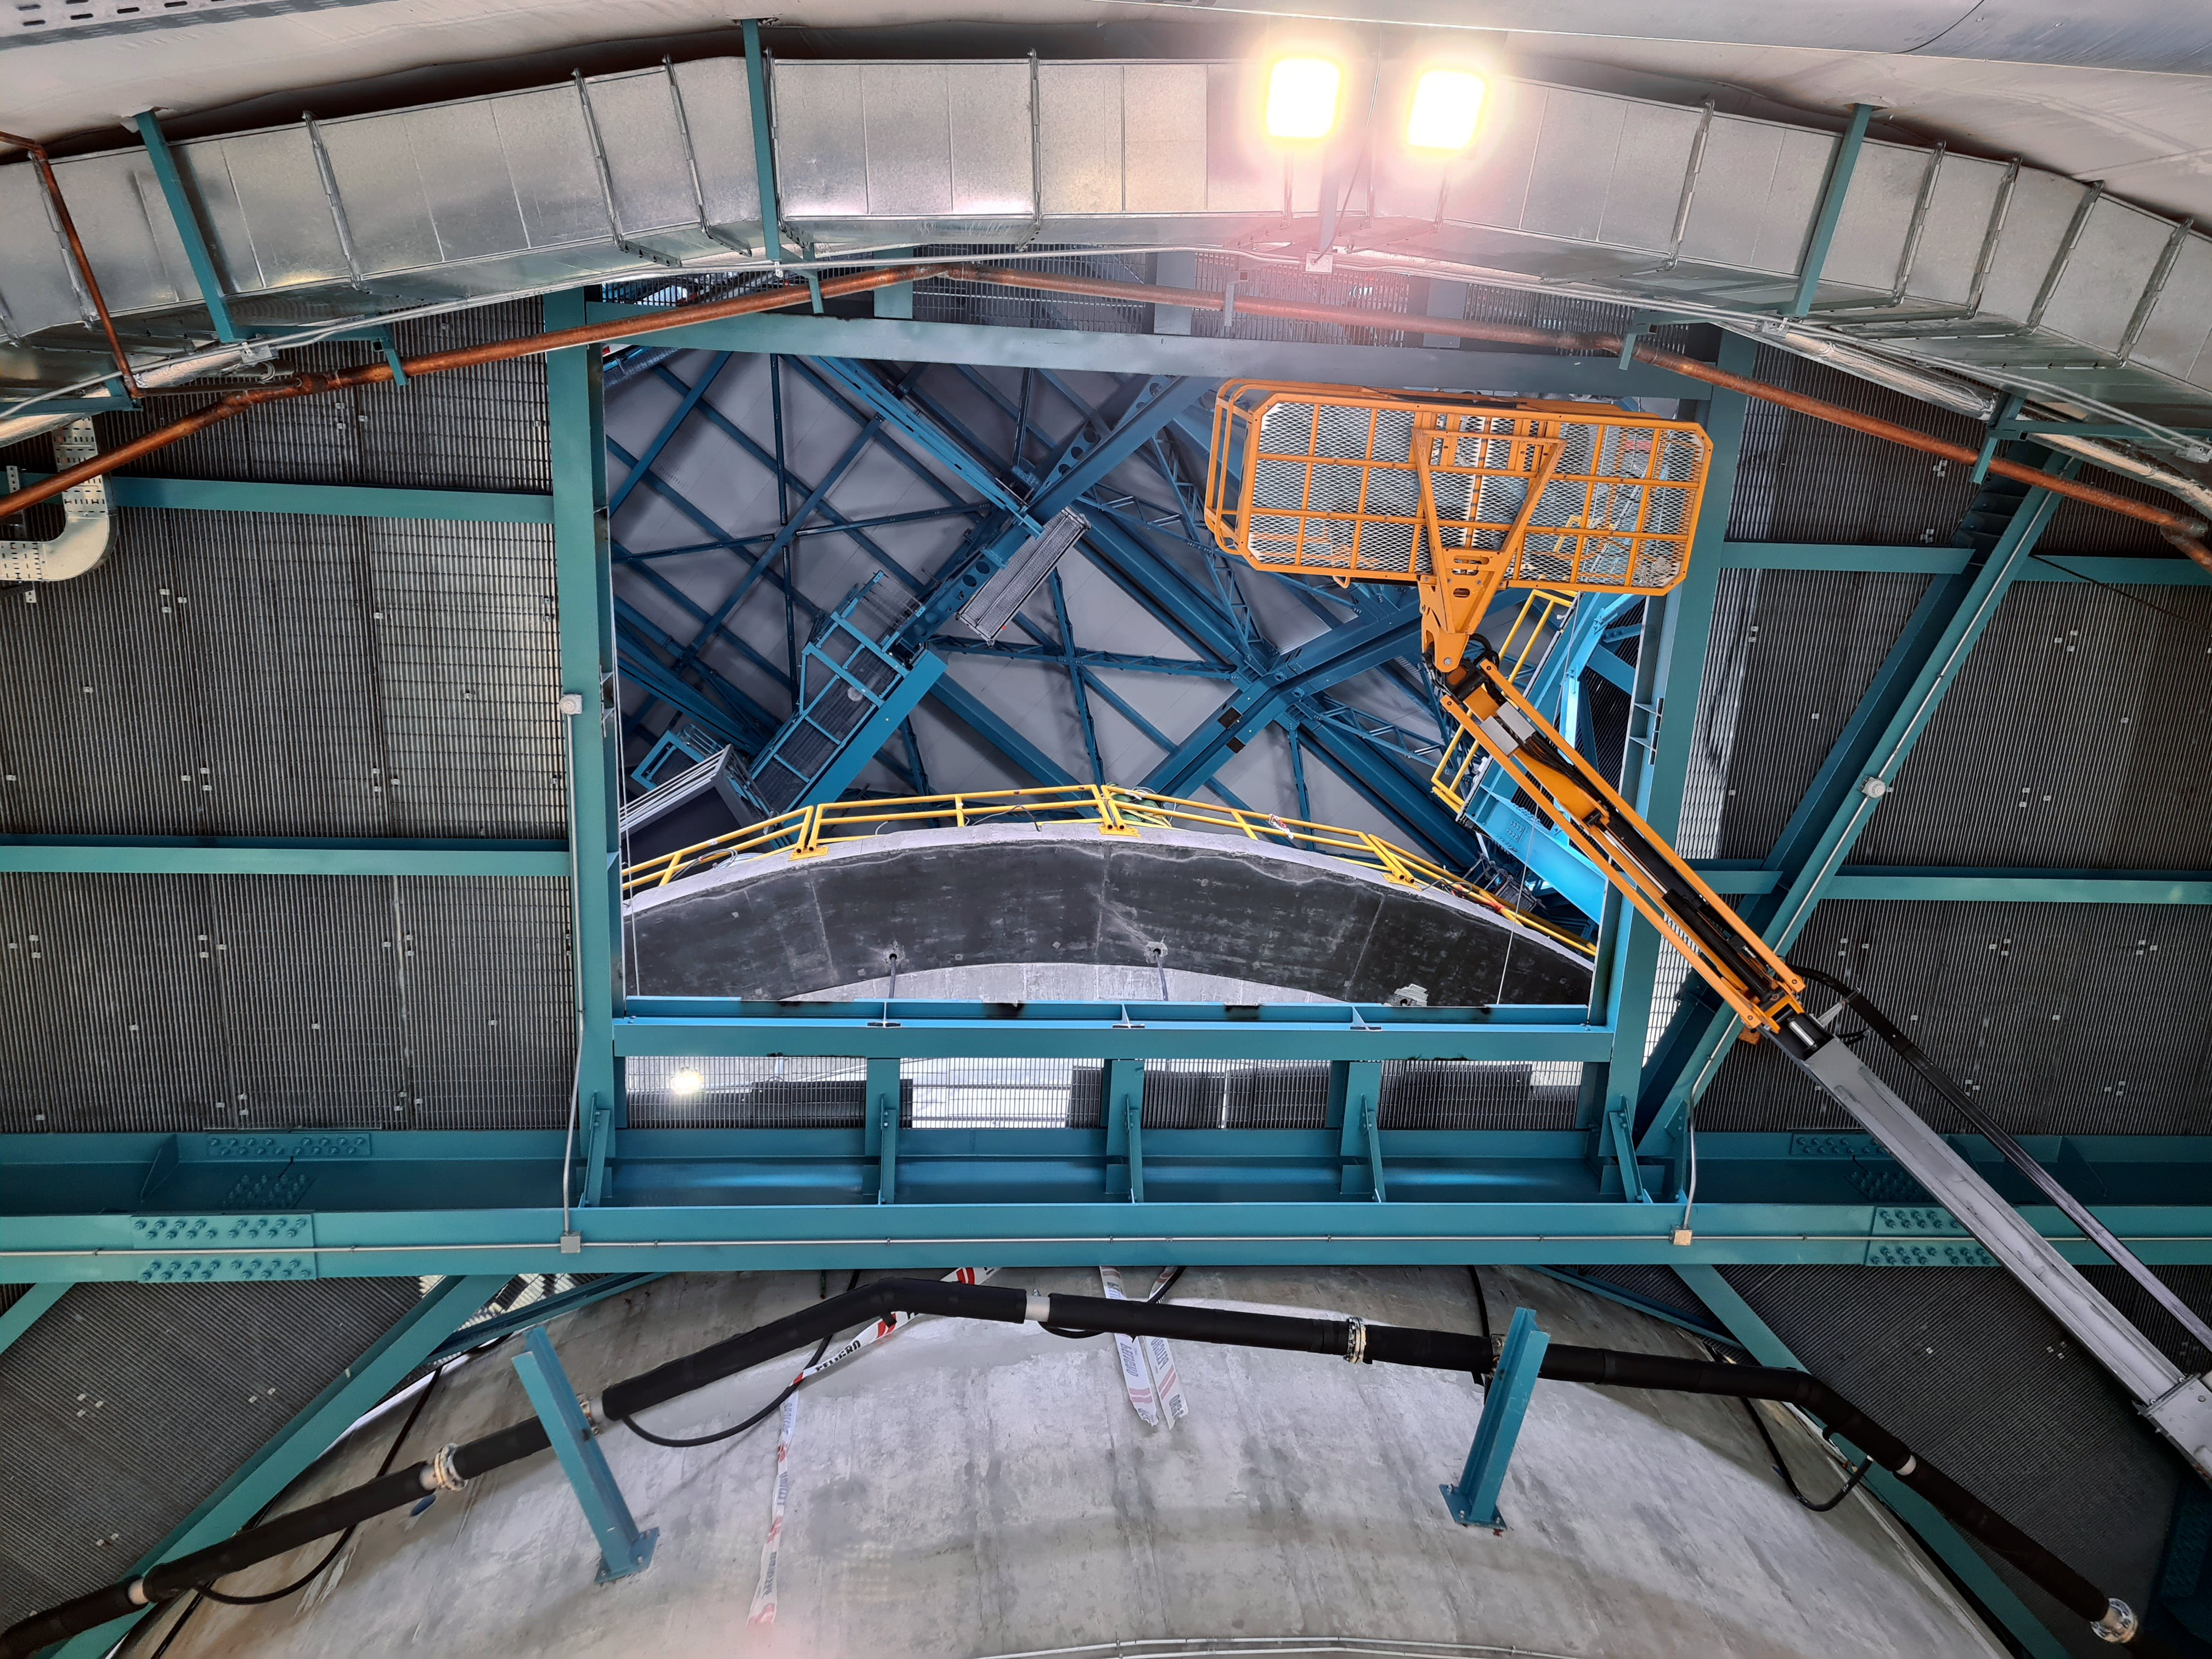

Vera C. Rubin Observatory Construction

The Vera C. Rubin Observatory under construction.

Credit: NOIRLab/AURA/NSF